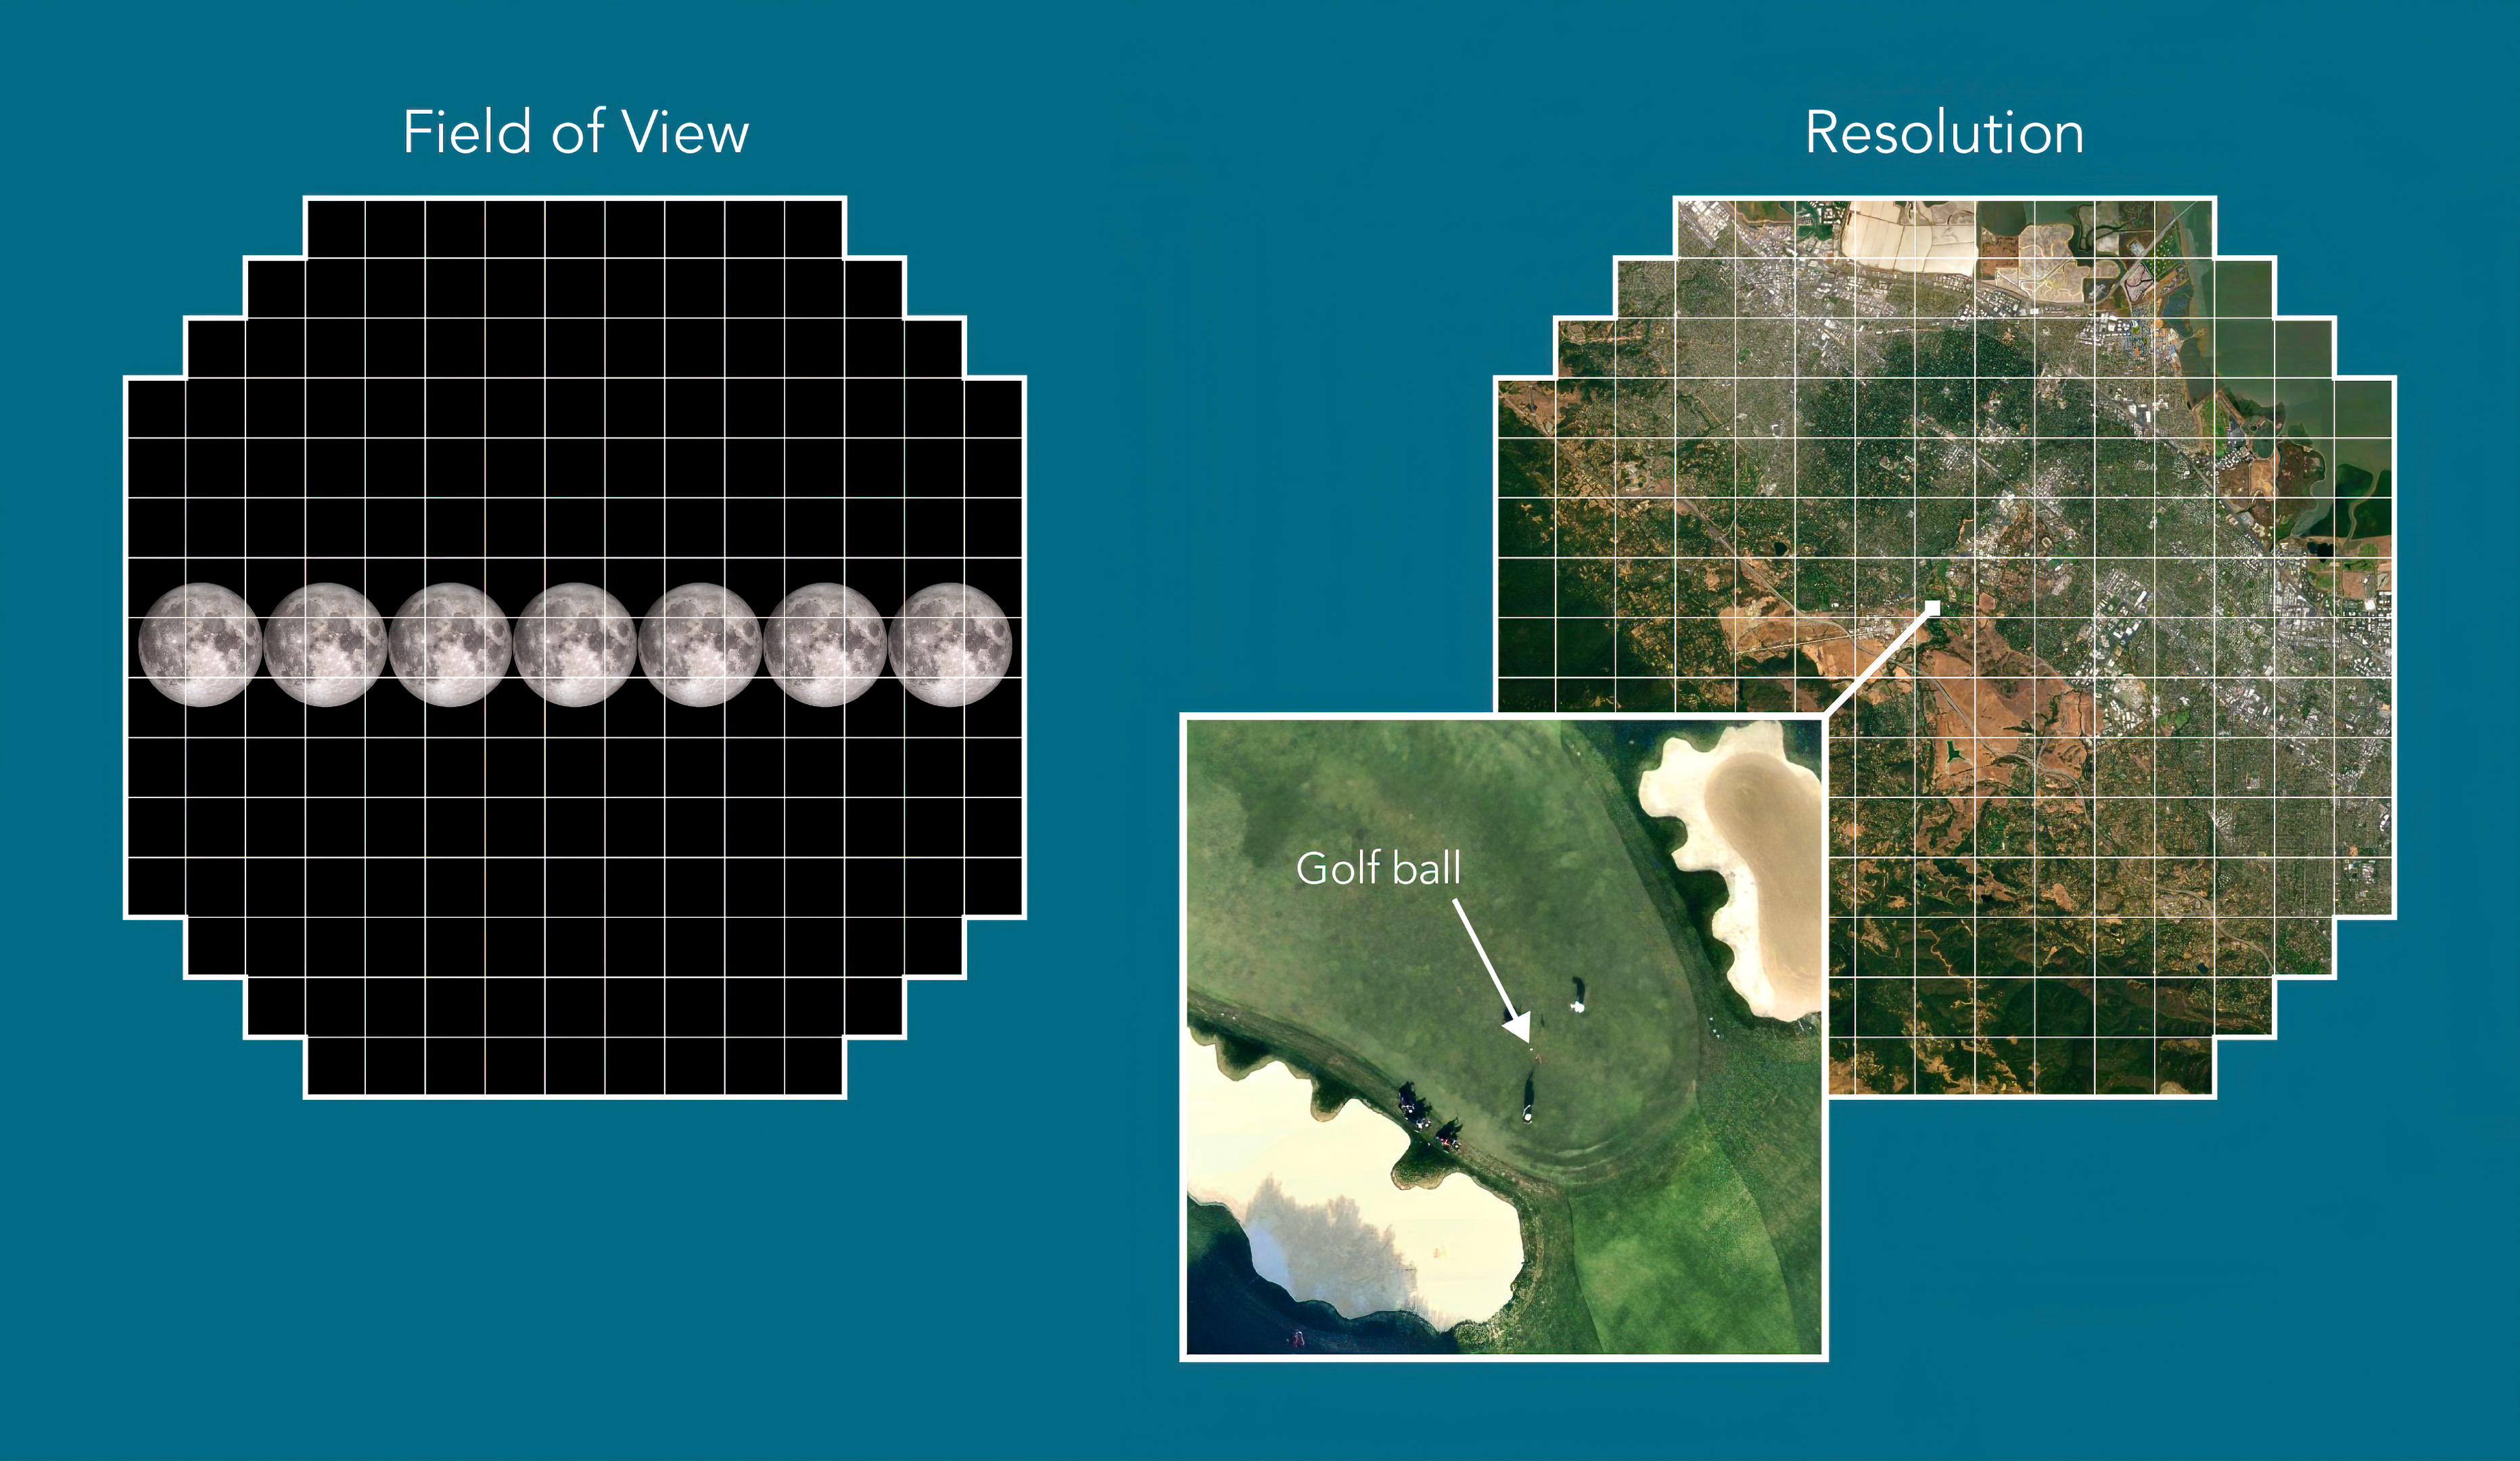

LSST Camera has room for 40 full Moons

The LSST Camera’s focal plane has a surface area large enough to capture a portion of the sky about the size of 40 full Moons. Its resolution is so high that you could spot a golf ball from 24 km (15 miles) away.

Credit: Greg Stewart/SLAC National Accelerator Laboratory/NSF/DOE/Rubin Observatory/AURA